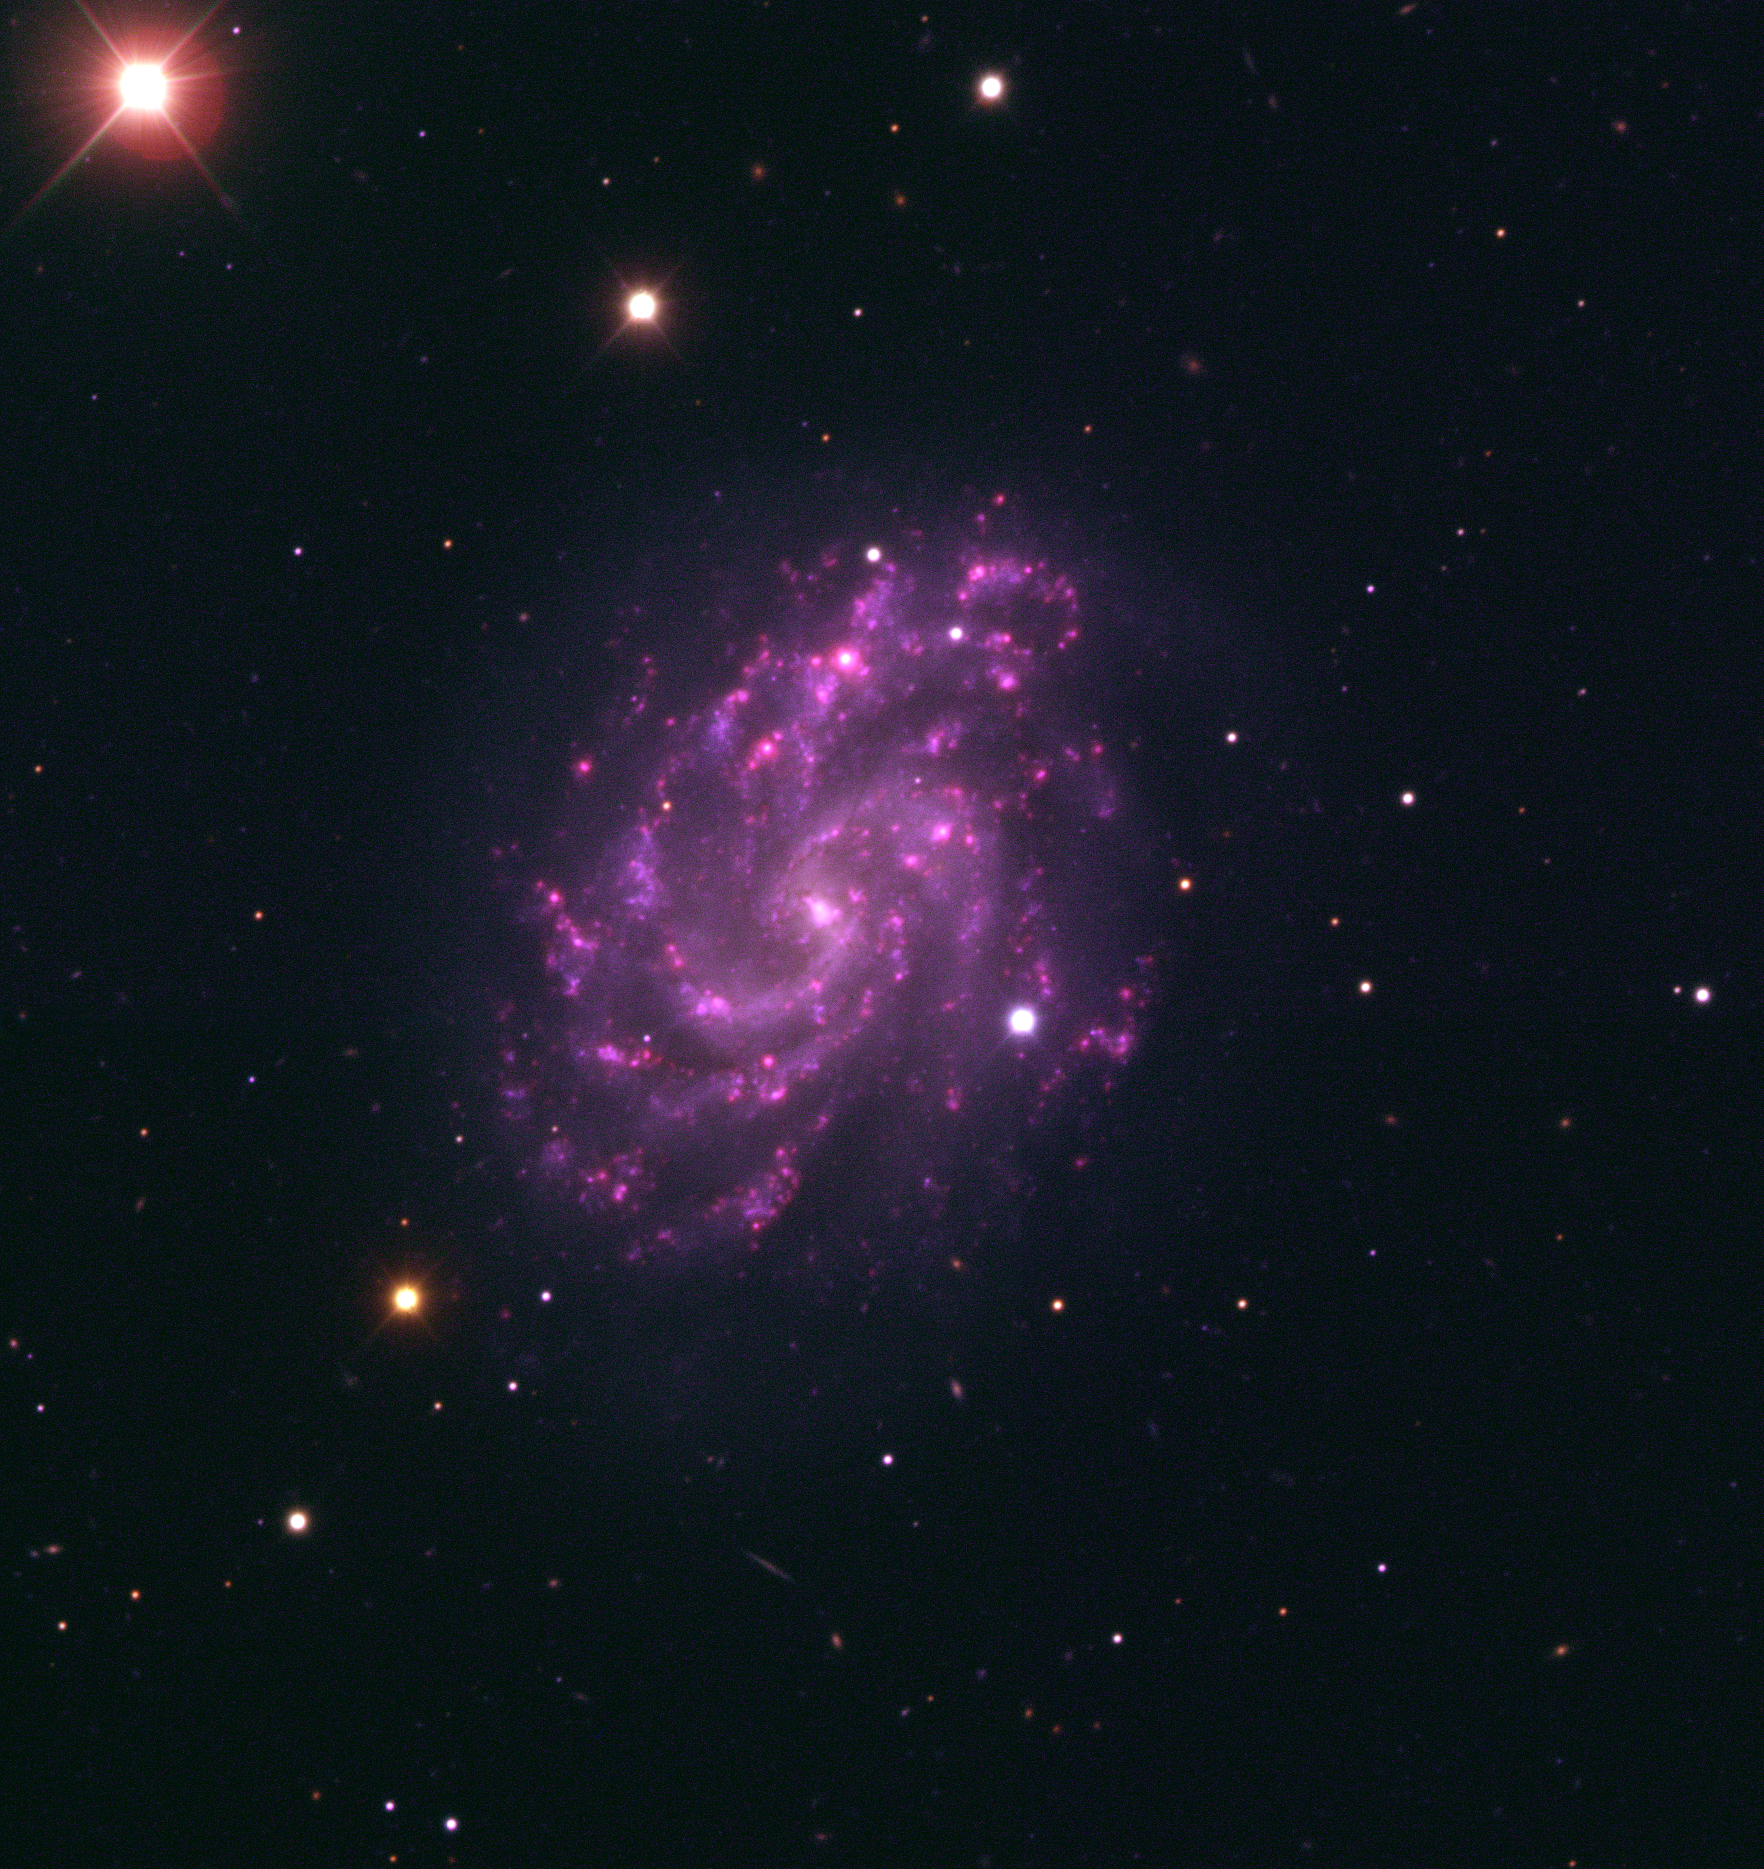

The spiral galaxy NGC 5584 and SN 2007af

This image is a colour-composite of the barred spiral galaxy NGC 5584. It is based on data collected by the Paranal Science Team with the FORS1 instrument on Kueyen, the second 8.2-m Unit Telescope of ESO's Very Large Telescope. The supernova SN 2007af is the bright object seen slightly below and to the right of the galaxy's centre. The galaxy and its bright supernova were observed on the nights of 16, 19 and 22 March 2007 through a B, V, R, H-alpha and OII filter. The total exposure time is about 28 minutes. The observers are Susana Randall, Claudio Melo and Swetlana Hubrig, and the day astronomer was Dominique Naef (all ESO). Henri Boffin (ESO) processed the data and made the colour-composite, and Haennes Heyer (ESO) made the final adjustments.

Credit: ESO